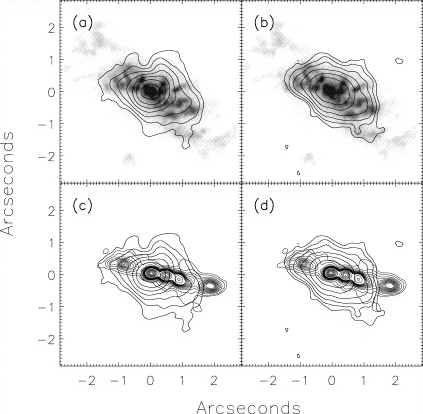

Contours of the nuclear region of NGC 4151

Contours of mid-infrared emission overlaid on other published observations of the nuclear region of NGC 4151. Images (a) and (b) show the extended N and IHW18 emission, respectively, overlaid on a HST [O III] image which traces ionized gas in the region. Images (c) and (d ) show the same N and IHW18 emission overlaid on the radio jet, as observed at 18 cm. In all images, the peak emission in the radio and [O III] are aligned to correspond with the peak in the mid-IR.

Credit: International Gemini Observatory/NOIRLab/NSF/AURA